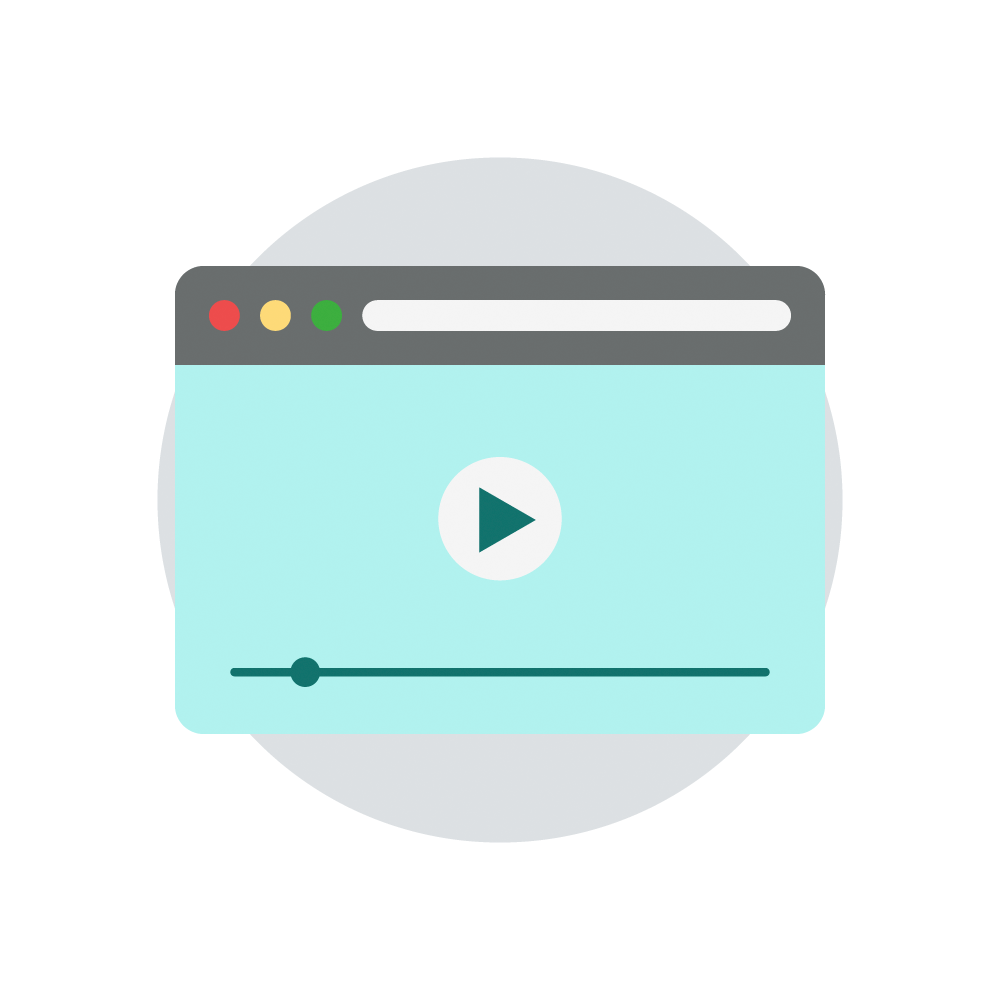

Rubin Multimedia Icon

Multimedia icon.

Credit: RubinObs/NOIRLab/SLAC/NSF/DOE/AURA